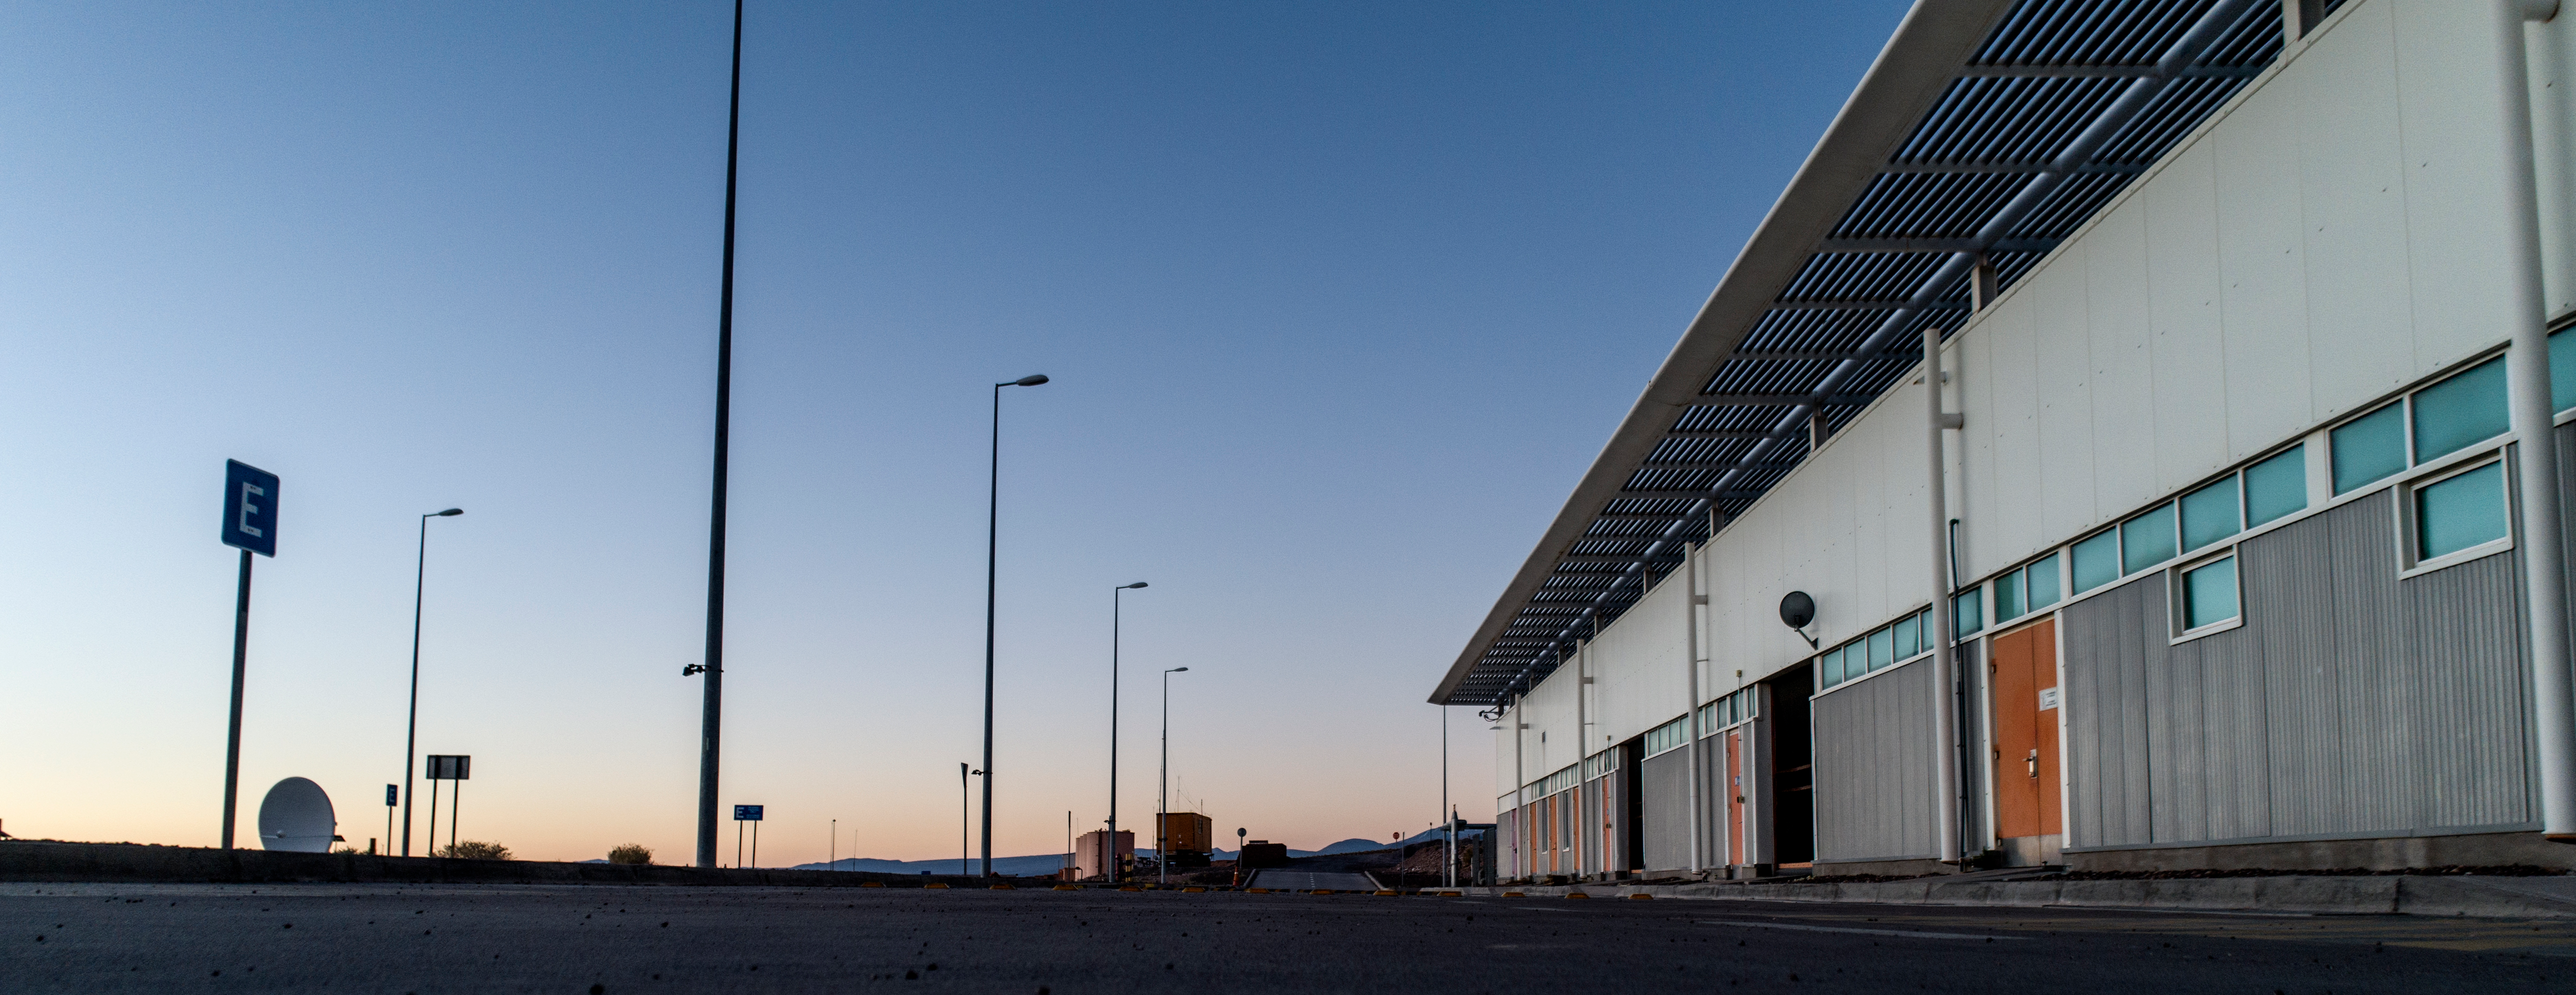

ALMA shutdown due to the Covid-19 pandemic in 2020

ALMA shutdown due to the Covid-19 pandemic in 2020. A Caretaking Team was in charge of guarding the observatory. A drone registered this images, accounting for the solitude of the ALMA base camp (OSF) and the antennas in the Chajnantor Plateau.

Credit: Ariel Marinkovic – X-CAM-ALMA (ESO/NAOJ/NRAO)